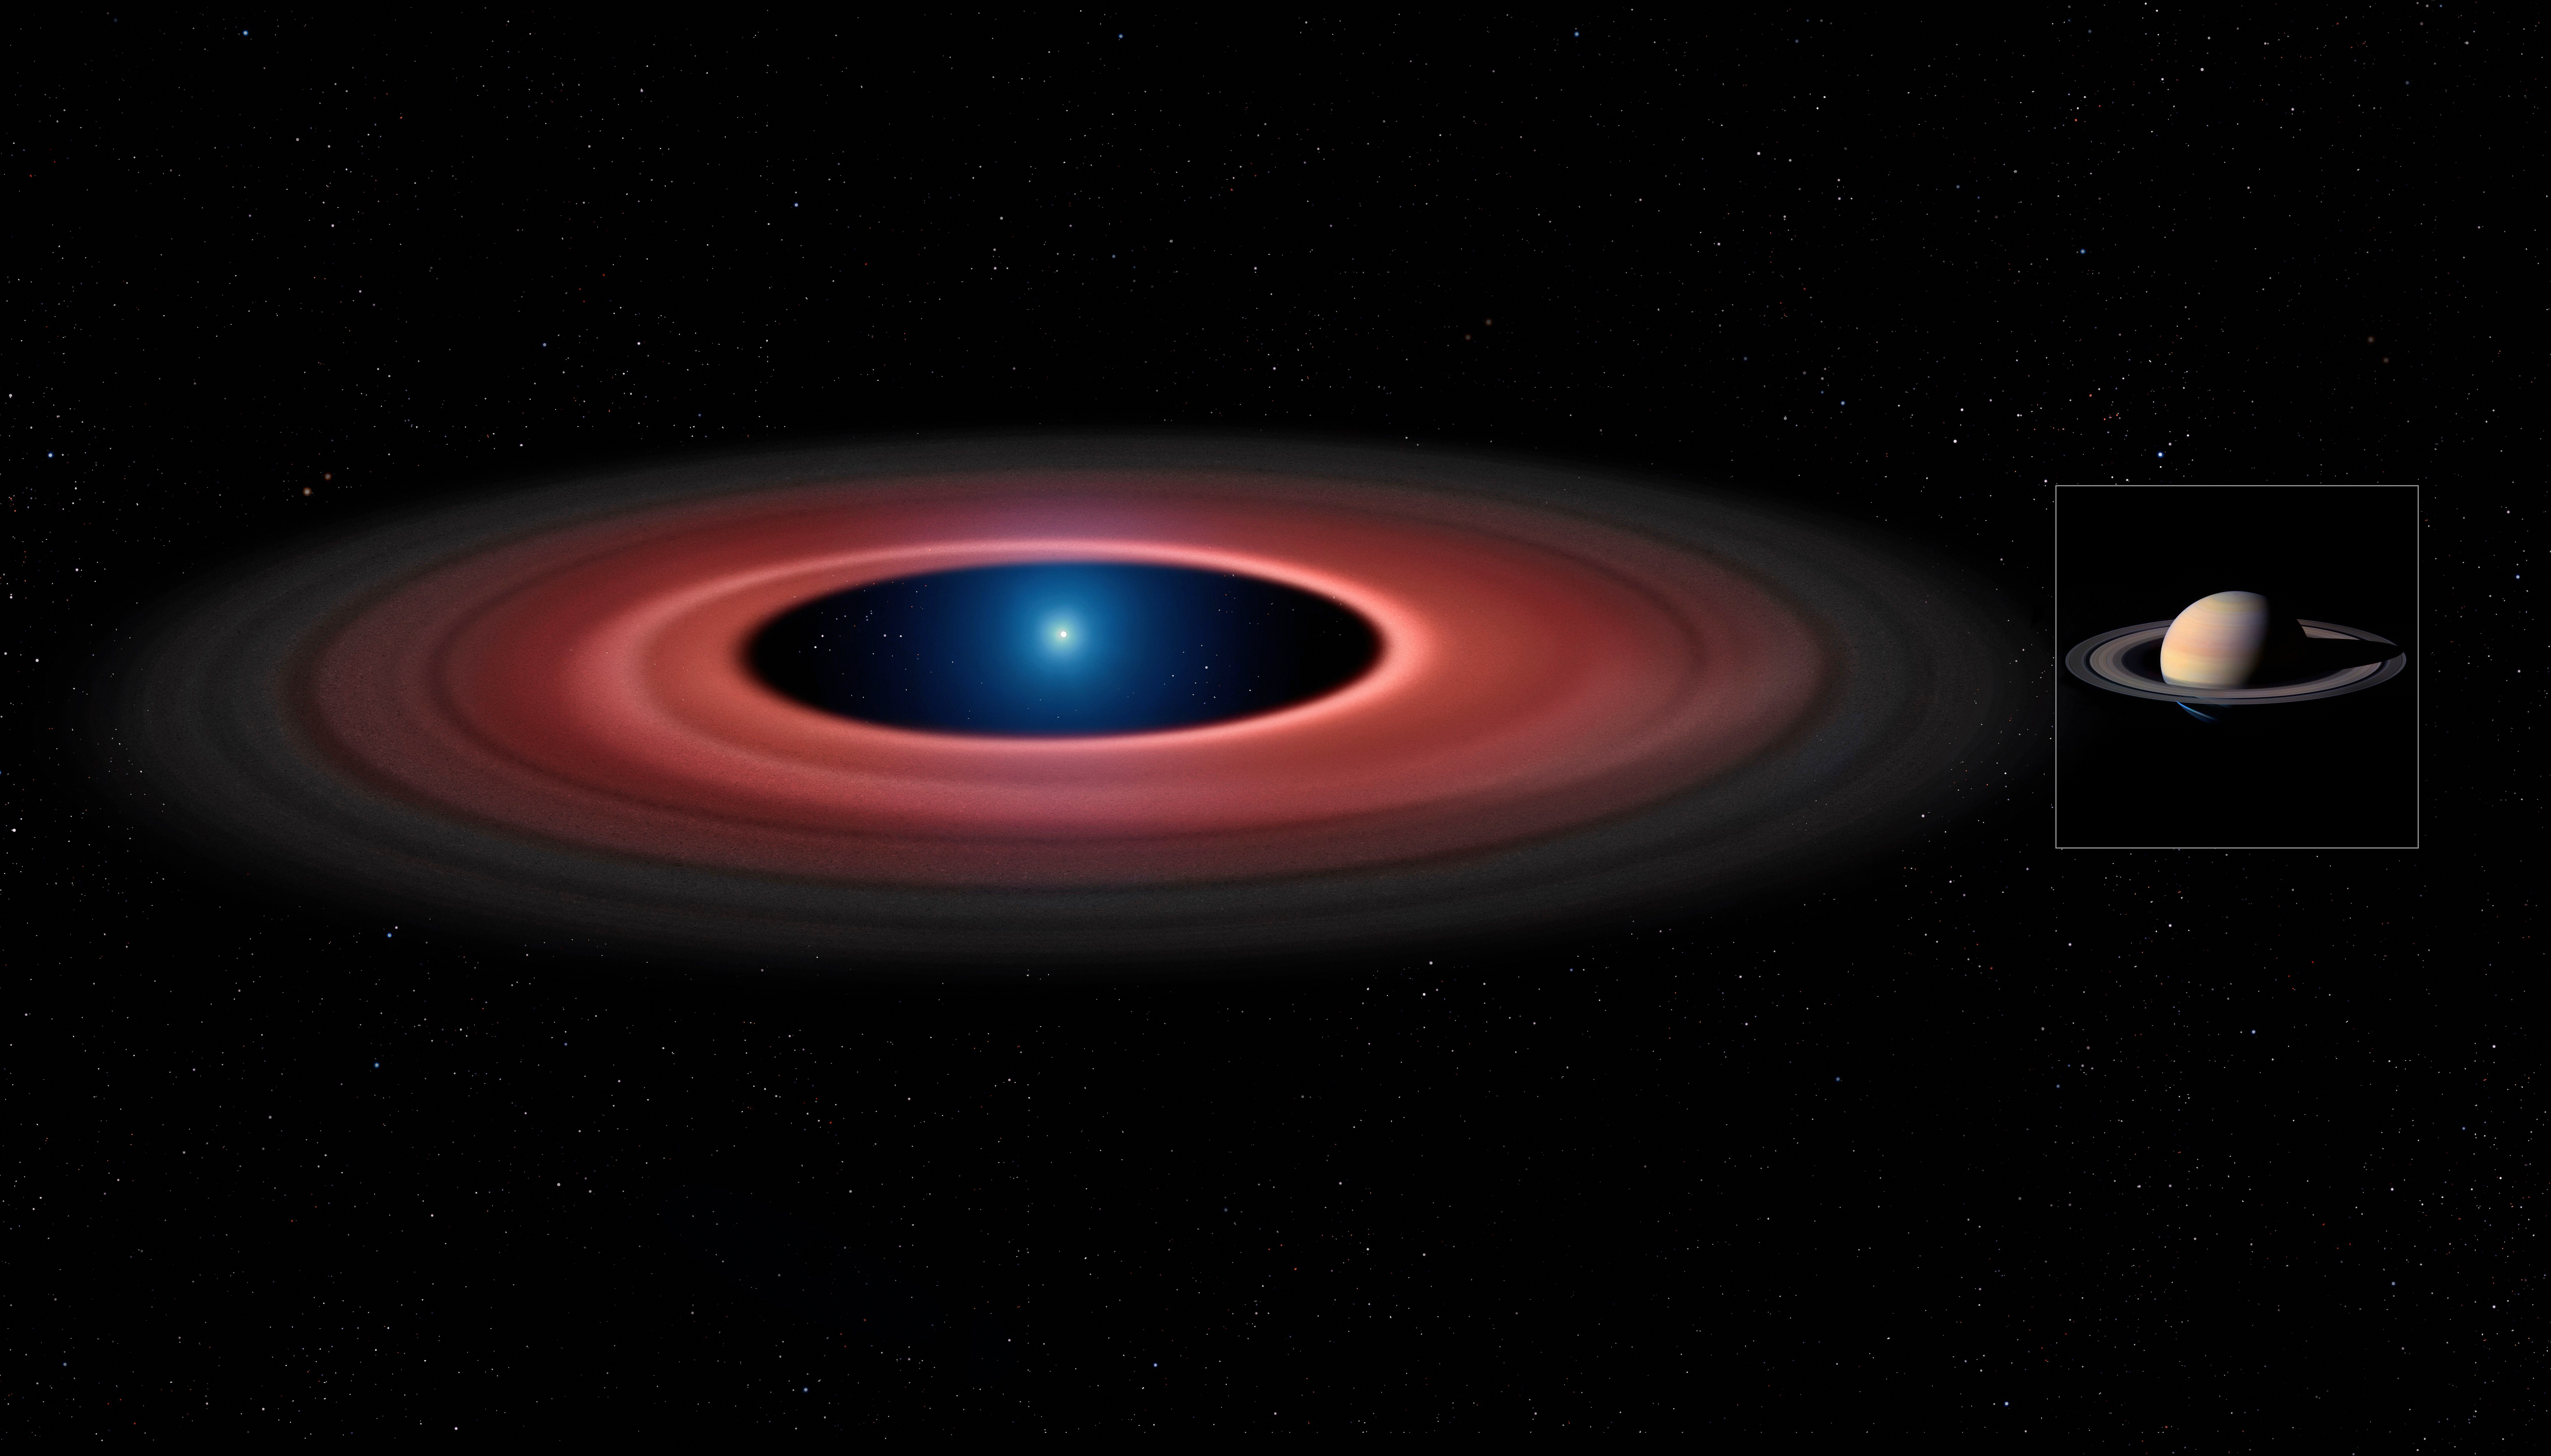

Artist’s impression comparing the disc of material around SDSS J1228+1040 and Saturn

An artist's impression of the debris disc around the white dwarf SDSS J1228+1040 (left) at the same scale as Saturn and its rings (right). While the white dwarf in SDSS J1228+1040 has about seven times smaller diameter than Saturn, it has a mass 2500 times greater.

Credit: Mark Garlick (www.markgarlick.com) and University of Warwick/ESO/NASA/Cassini